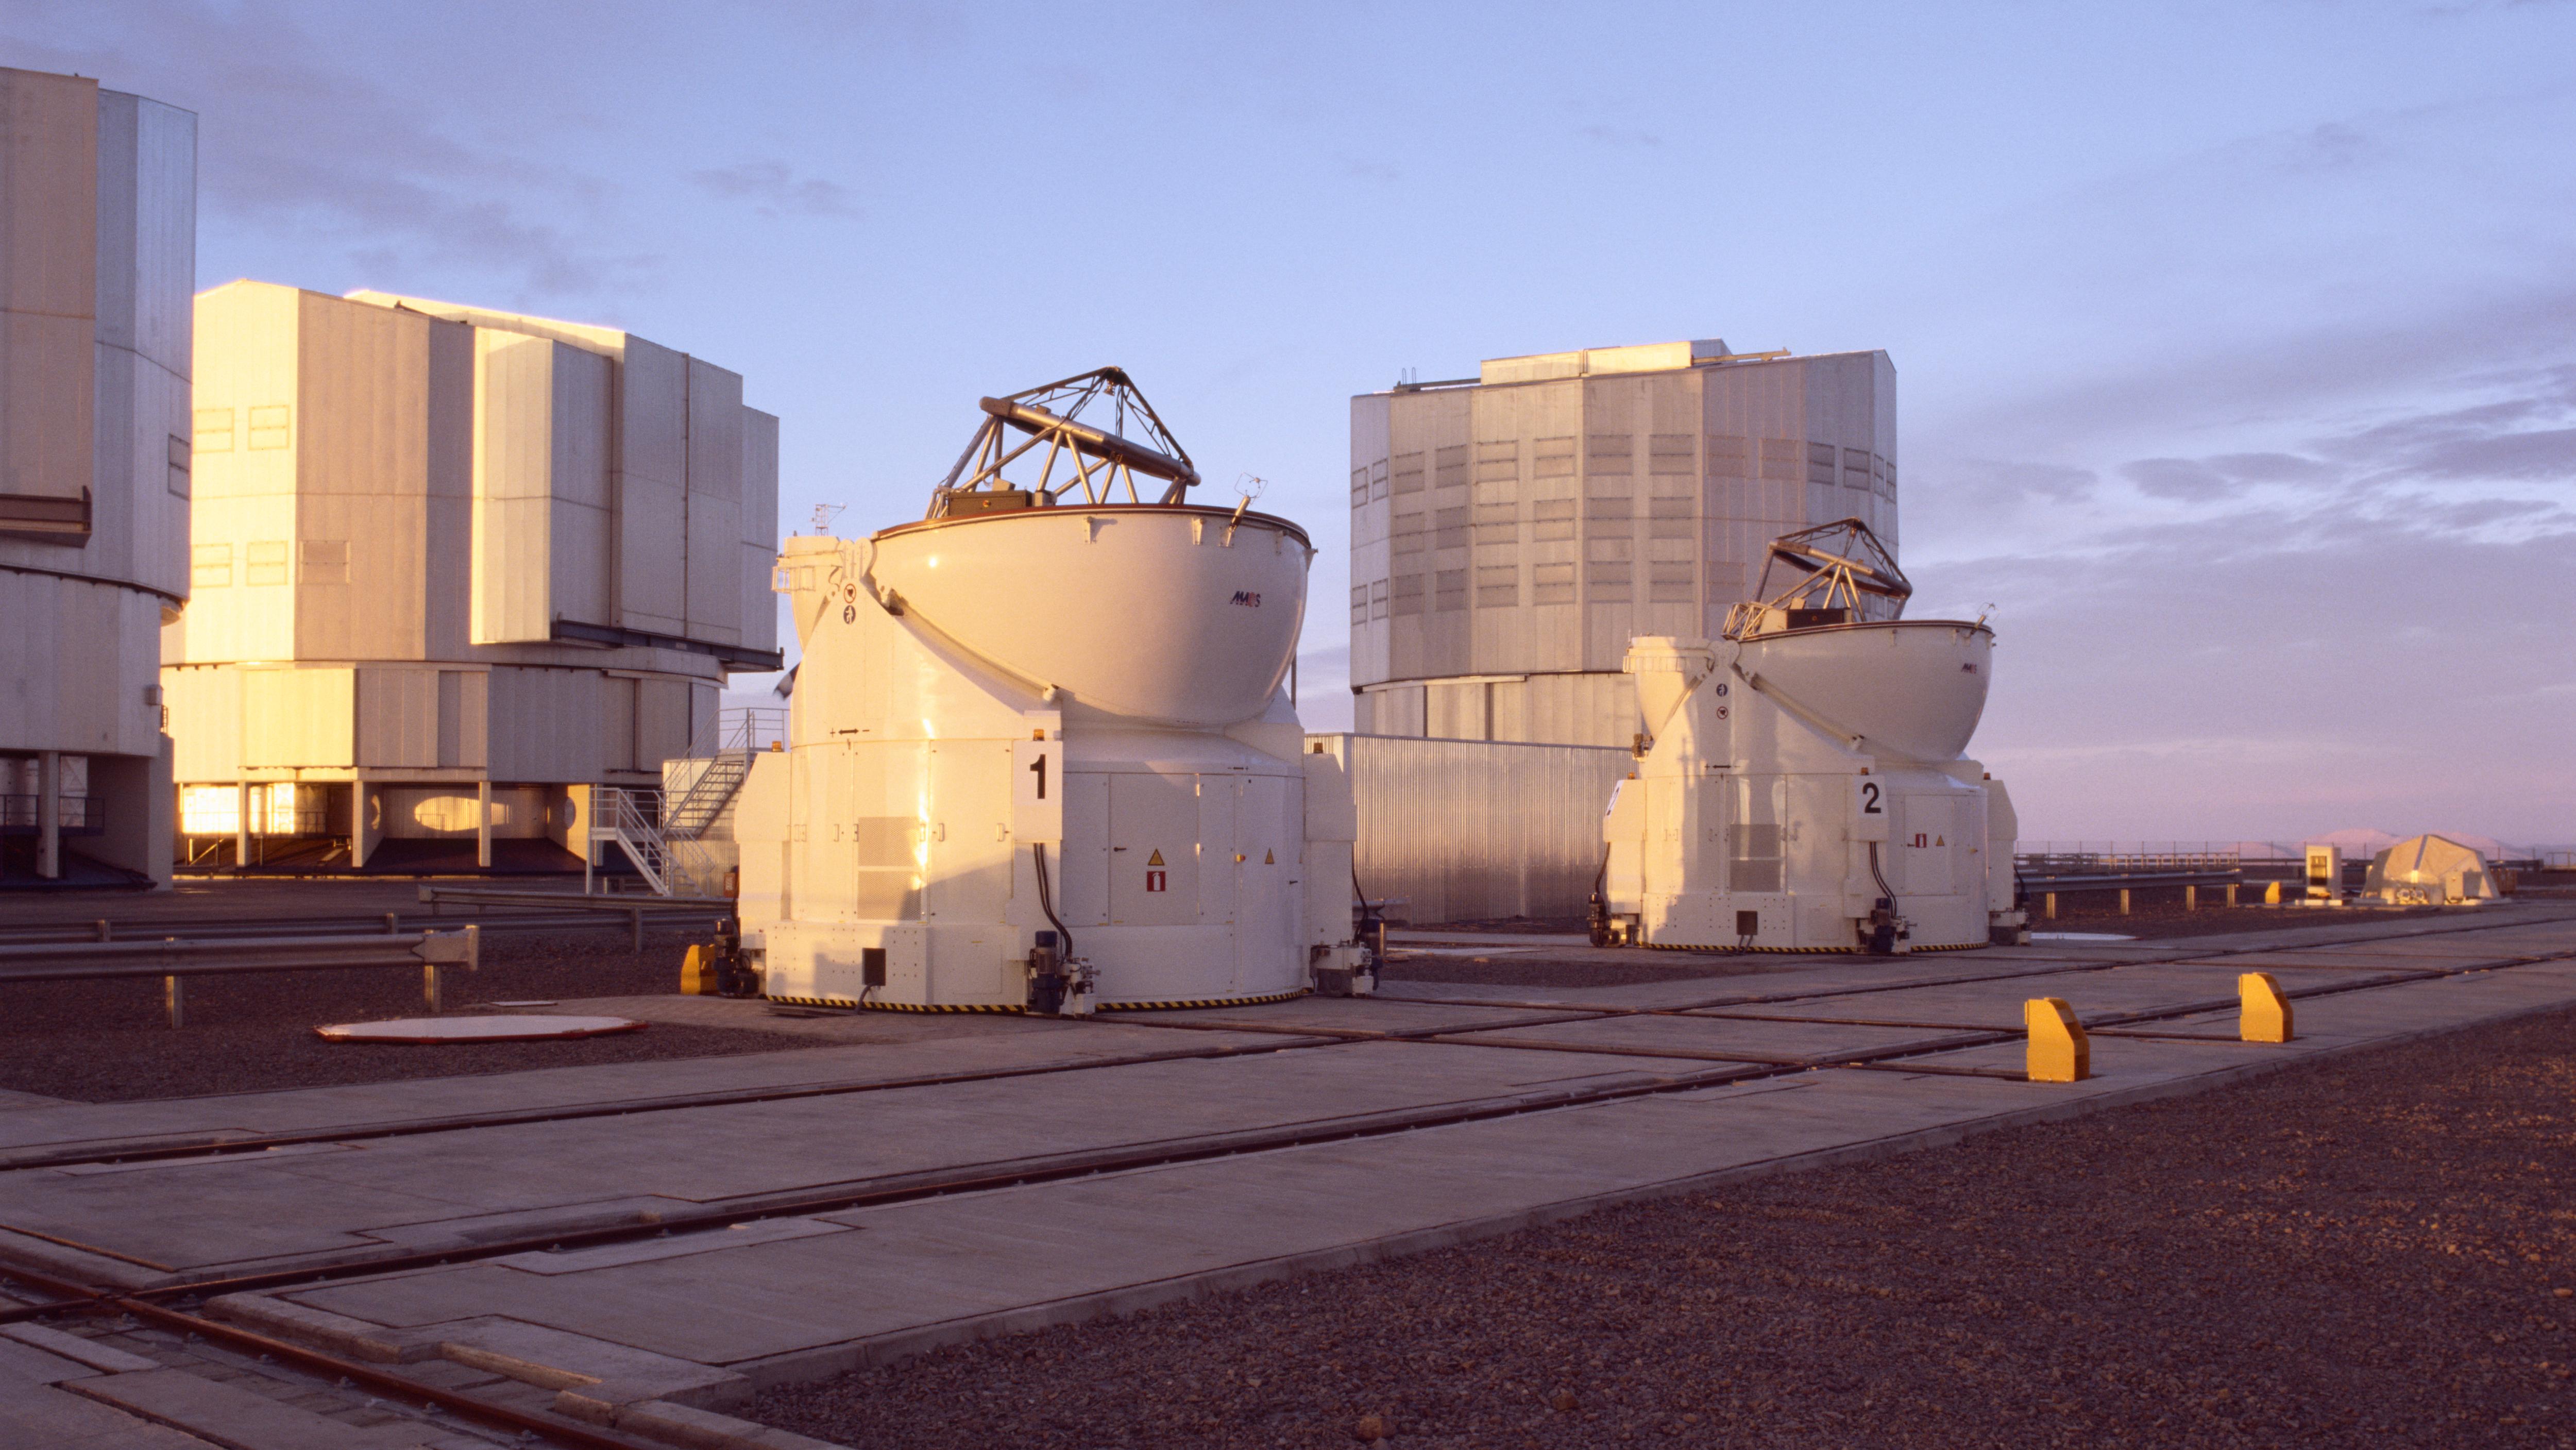

AT1 and AT2 with open domes

VLTI Auxiliary Telescopes 1 and 2 (AT1 and AT2) in the early evening light, with the spherical domes opened and ready for observations.

Credit: ESO